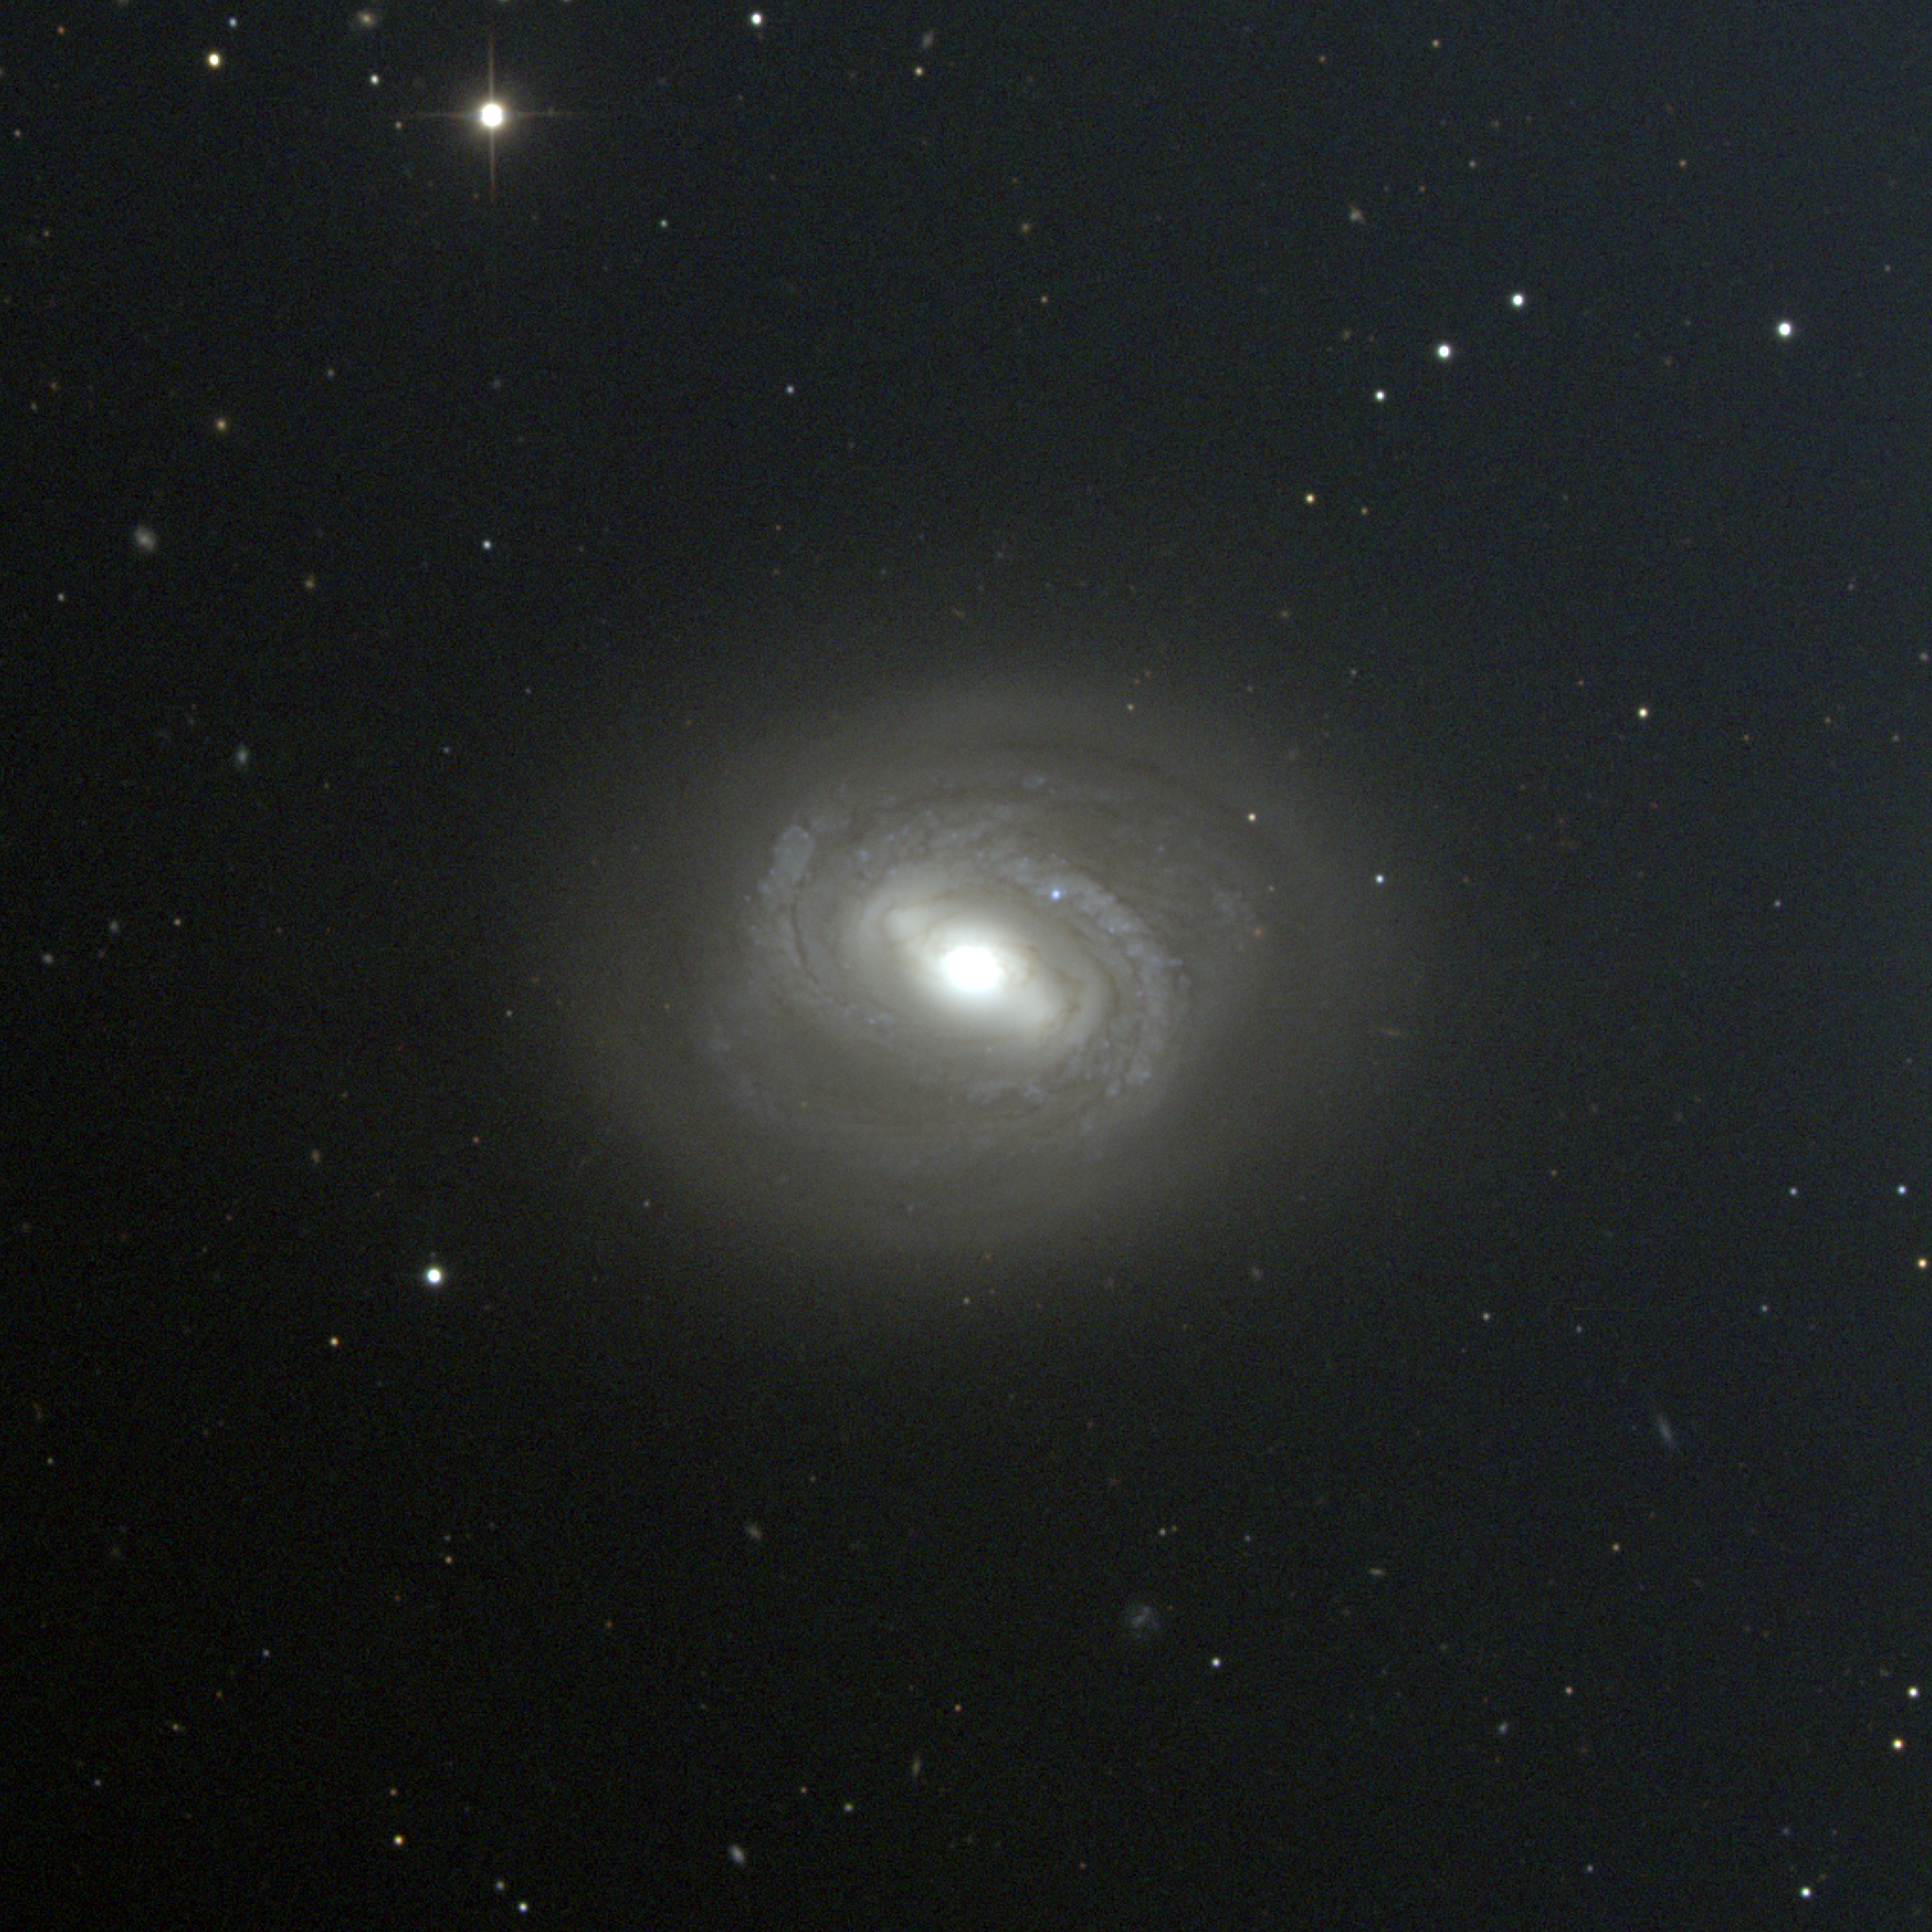

M58, NGC 4579

M58 is a spiral galaxy of type SBc in the constellation Virgo, although the bar is not prominent and some have classified it as intermediate between normal and barred spirals. This CCD composite picture was taken in April 1998 at the Kitt Peak 0.9-meter telescope. M58 is a member of the Virgo Cluster of galaxies, which is the dominant cluster in our Local Supercluster and about 60 million light-years away. The Virgo cluster also includes Messier galaxies M49, M59, M60, M61, M84, M85, M86, M87, M88, M89, M90, M91, M98, M99, and M100.

Credit: NOIRLab/NSF/AURA/